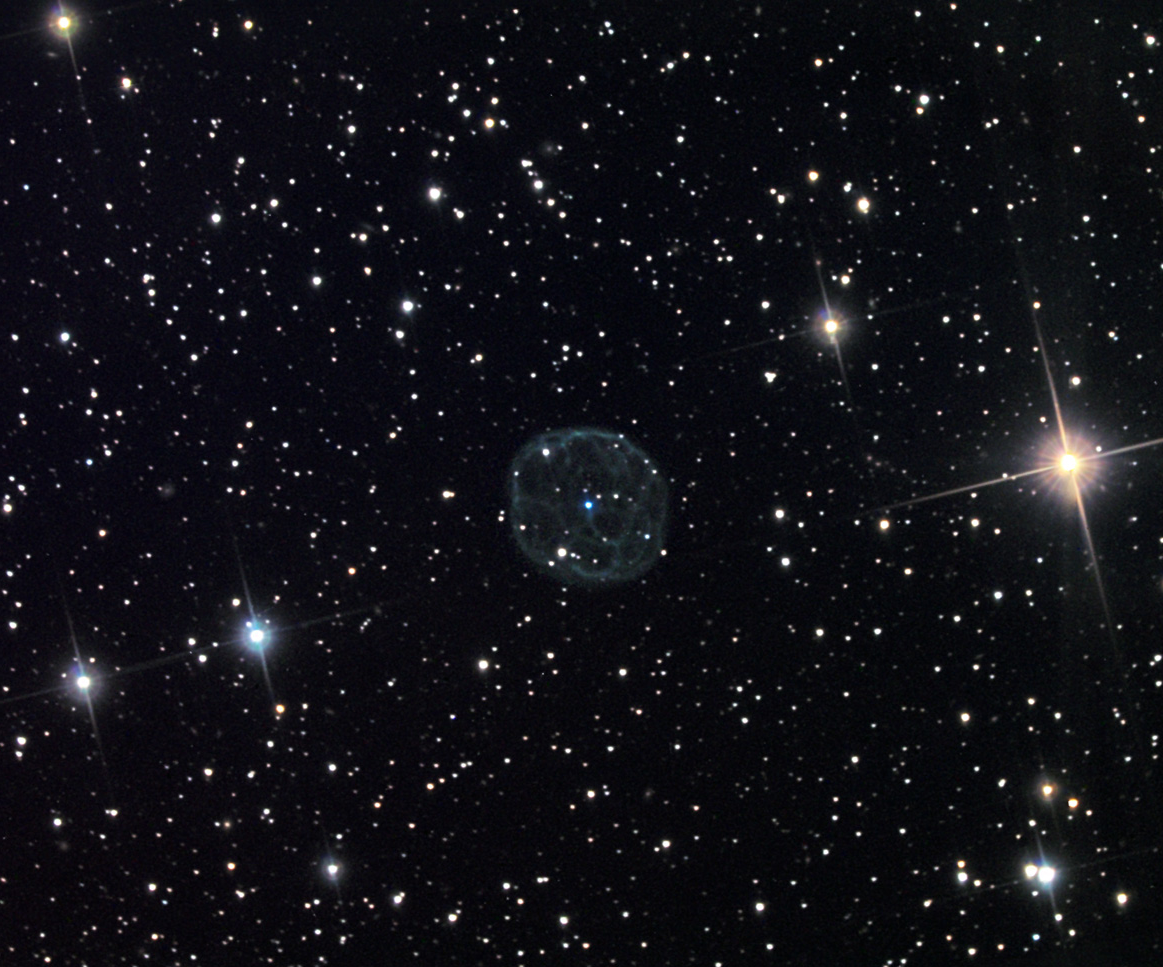

Abell 43

Abell 43 is one of a handful of challenging planetary nebula to detect in any way. Even using a sensitive CCD camera under dark skies barely hints on the intricate lace-like network of detail in this sphere of gas. This nebula has a spherical nature like that of Abell 39, and the complex structure of NGC 246.

This image was taken as part of Advanced Observing Program (AOP) program at Kitt Peak Visitor Center during 2014.

Credit: KPNO/NOIRLab/NSF/AURA/ Ed Walendowski/Adam Block